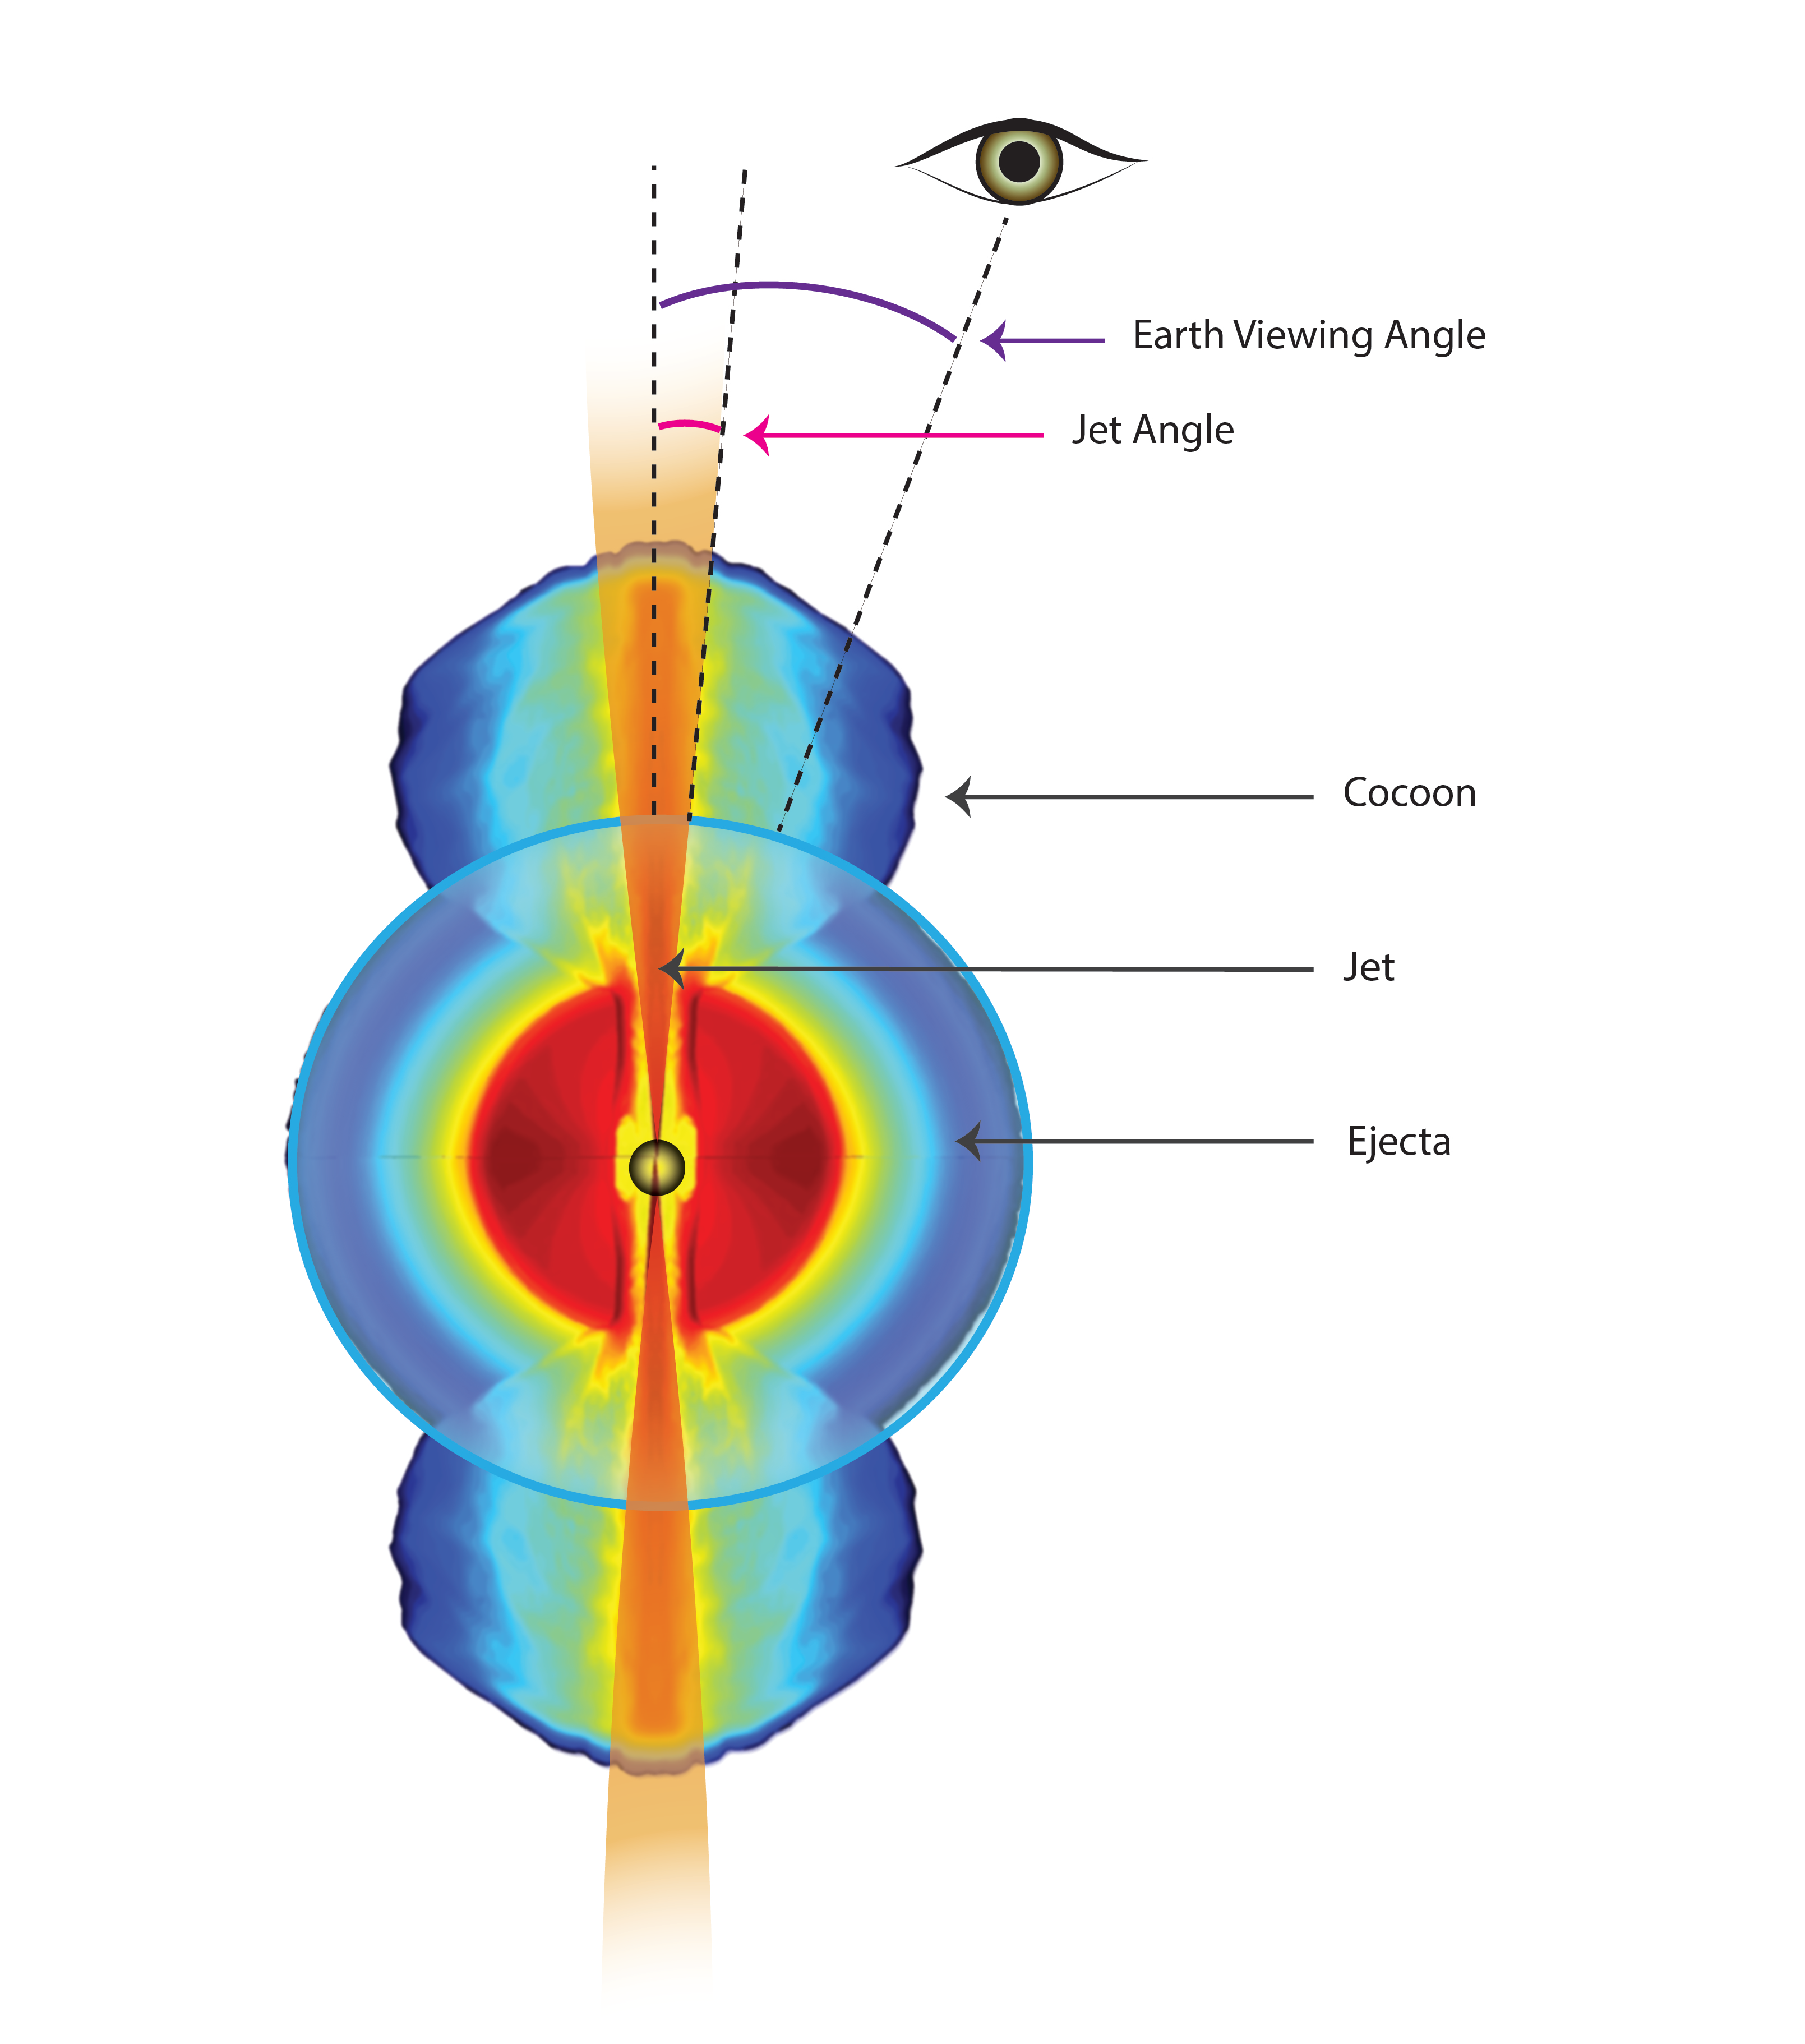

Jets that Appear Faster than Light

During the aftermath of the recent neutron star merger, ejecta from an initial explosion formed a shell around the black hole formed from the merger. A jet of material propelled from a disk surrounding the black hole first interacted with the ejecta material to form a broad "cocoon." Later, the jet broke through to emerge into interstellar space, where its extremely fast motion became apparent. The jet appeared to be traveling four times the speed of light. This phenomenon is known as superluminal motion. It arises due to the jet traveling at nearly the speed of light and at a small angle relative to our line of sight. Since the jet is moving at nearly the speed of light, when a particle within the jet emits a bit of light the particle doesn't fall far behind the bit of light it emitted. When a long time passes and the particle emits a second bit of light, it will do so close to the first one and when the light reaches us the particle will appear to have been moving faster than light.

Credit: Sophia Dagnello, NRAO/AUI/NSF